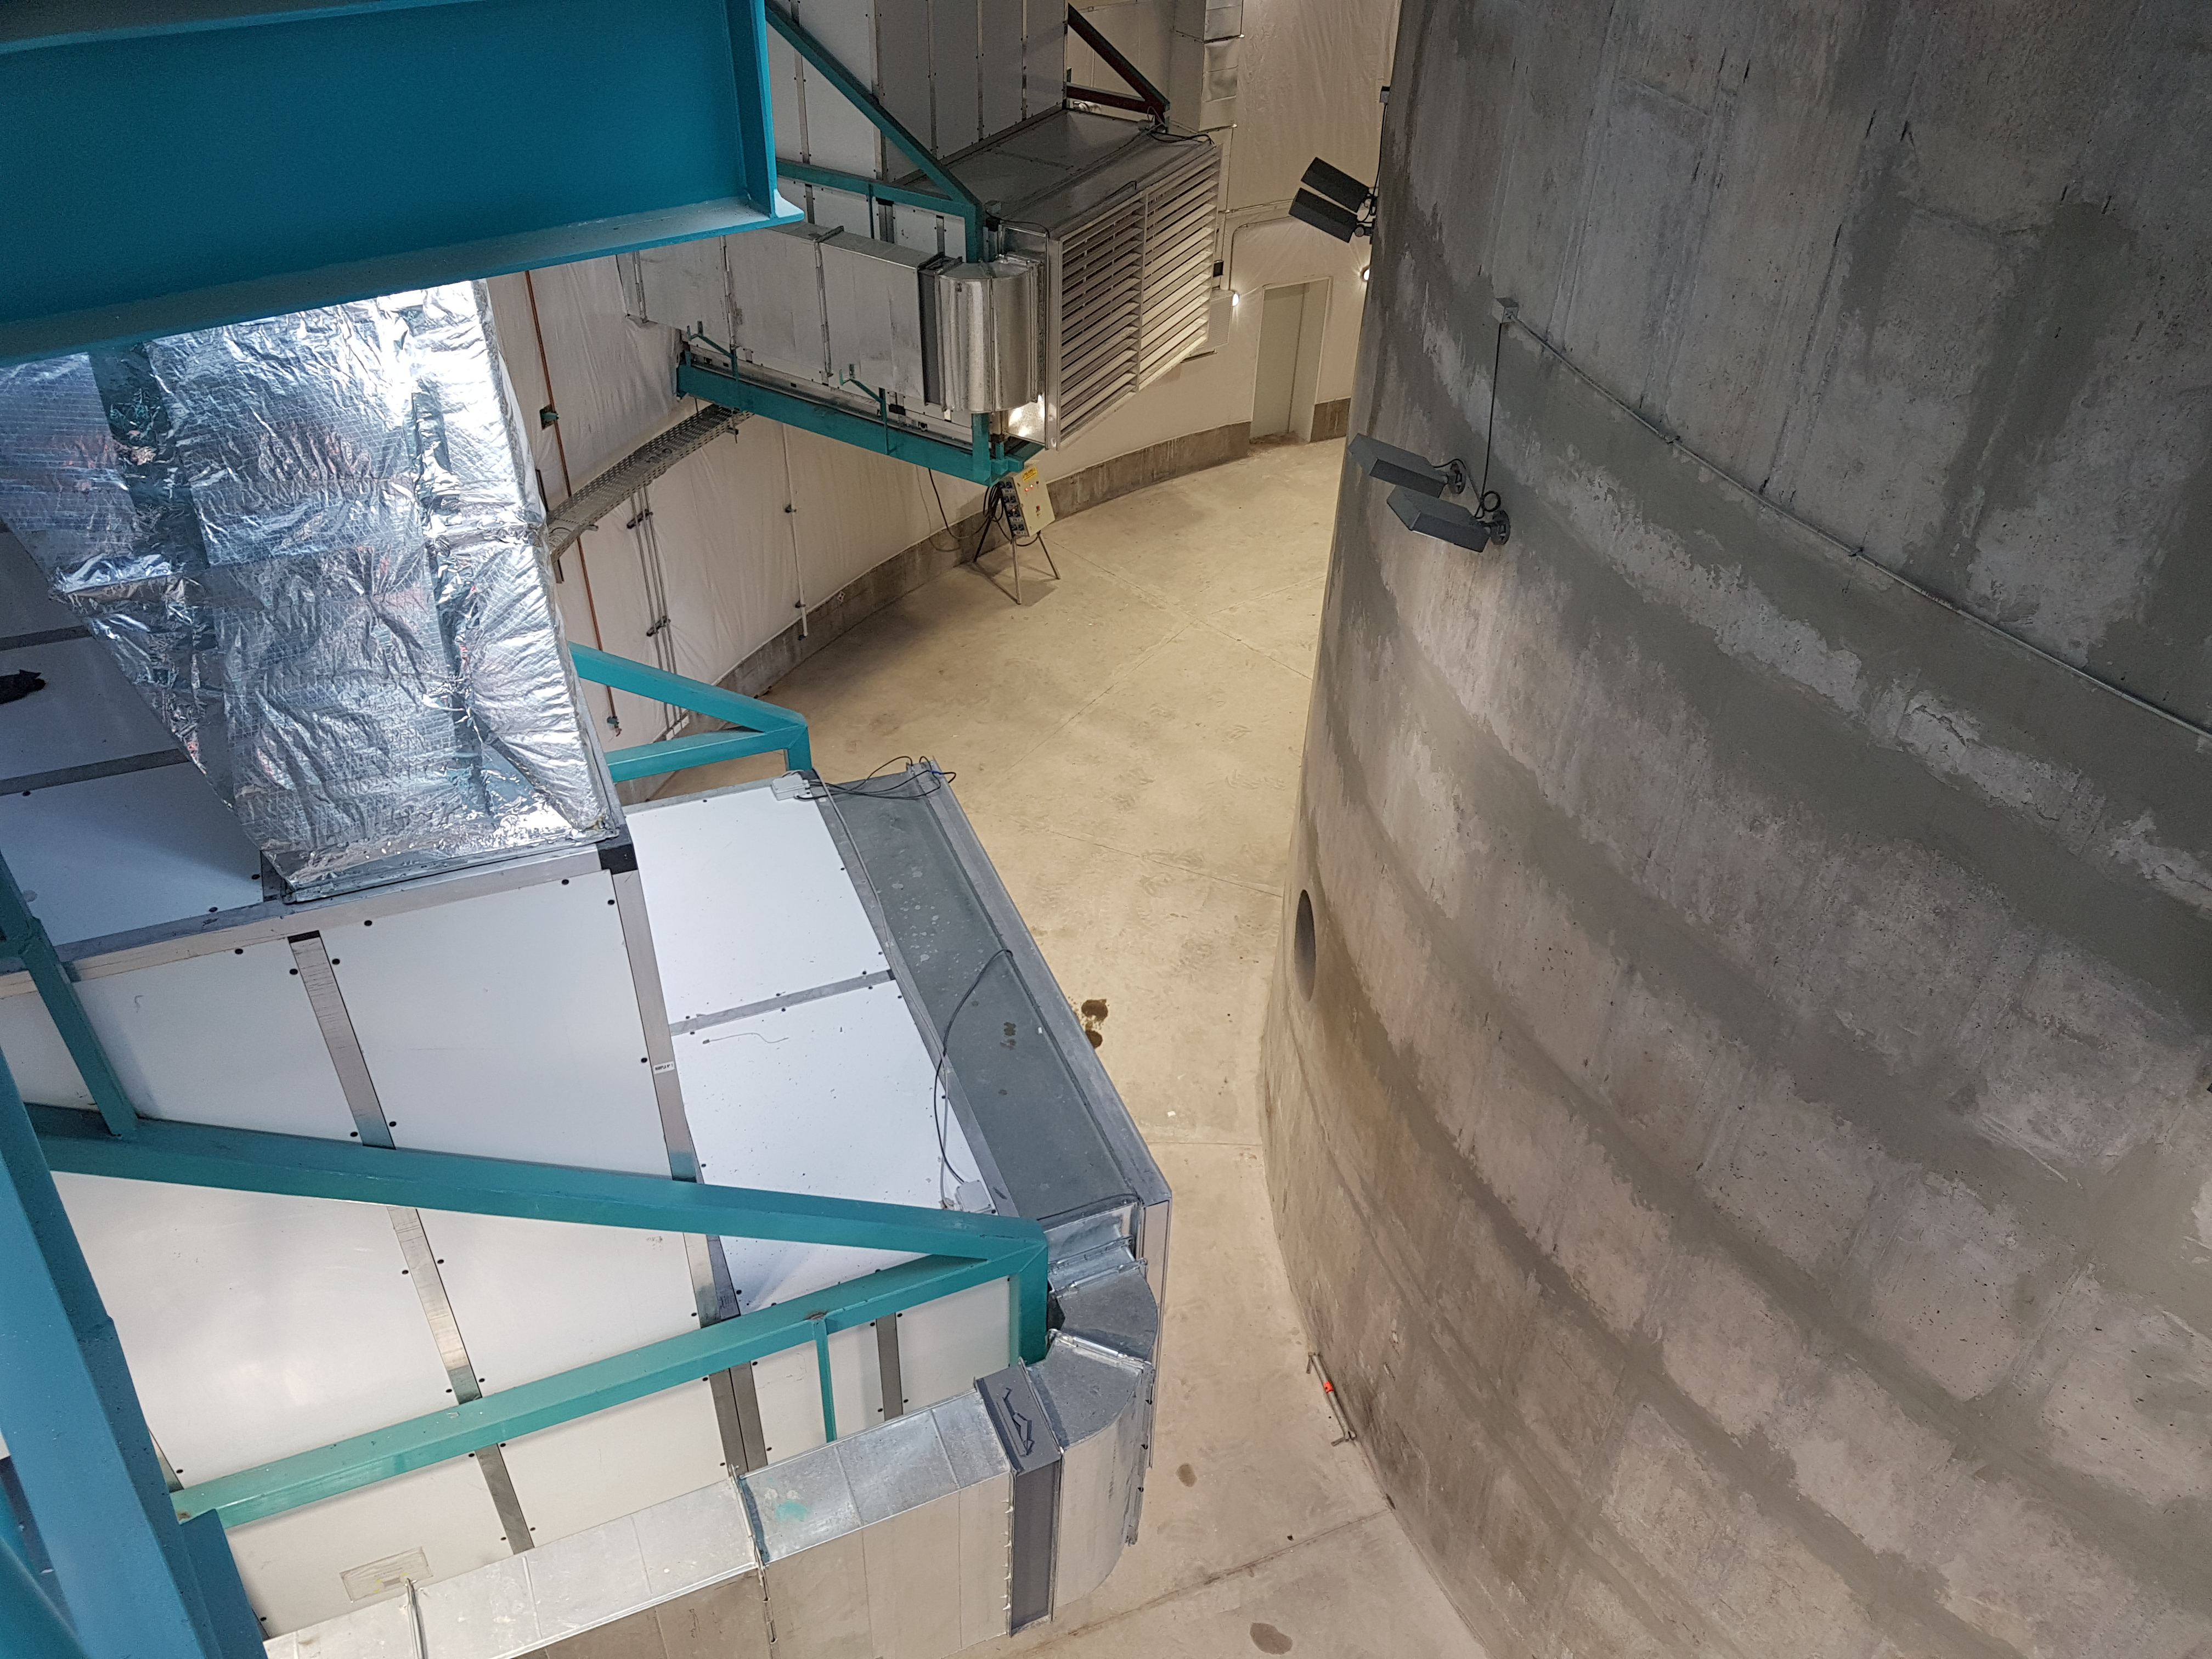

Summit Update. Besalco guarantee period

Summit site construction site status in April, 2018. General Contractor Besalco is completing punch list items.

Credit: Rubin Observatory/NSF/AURA